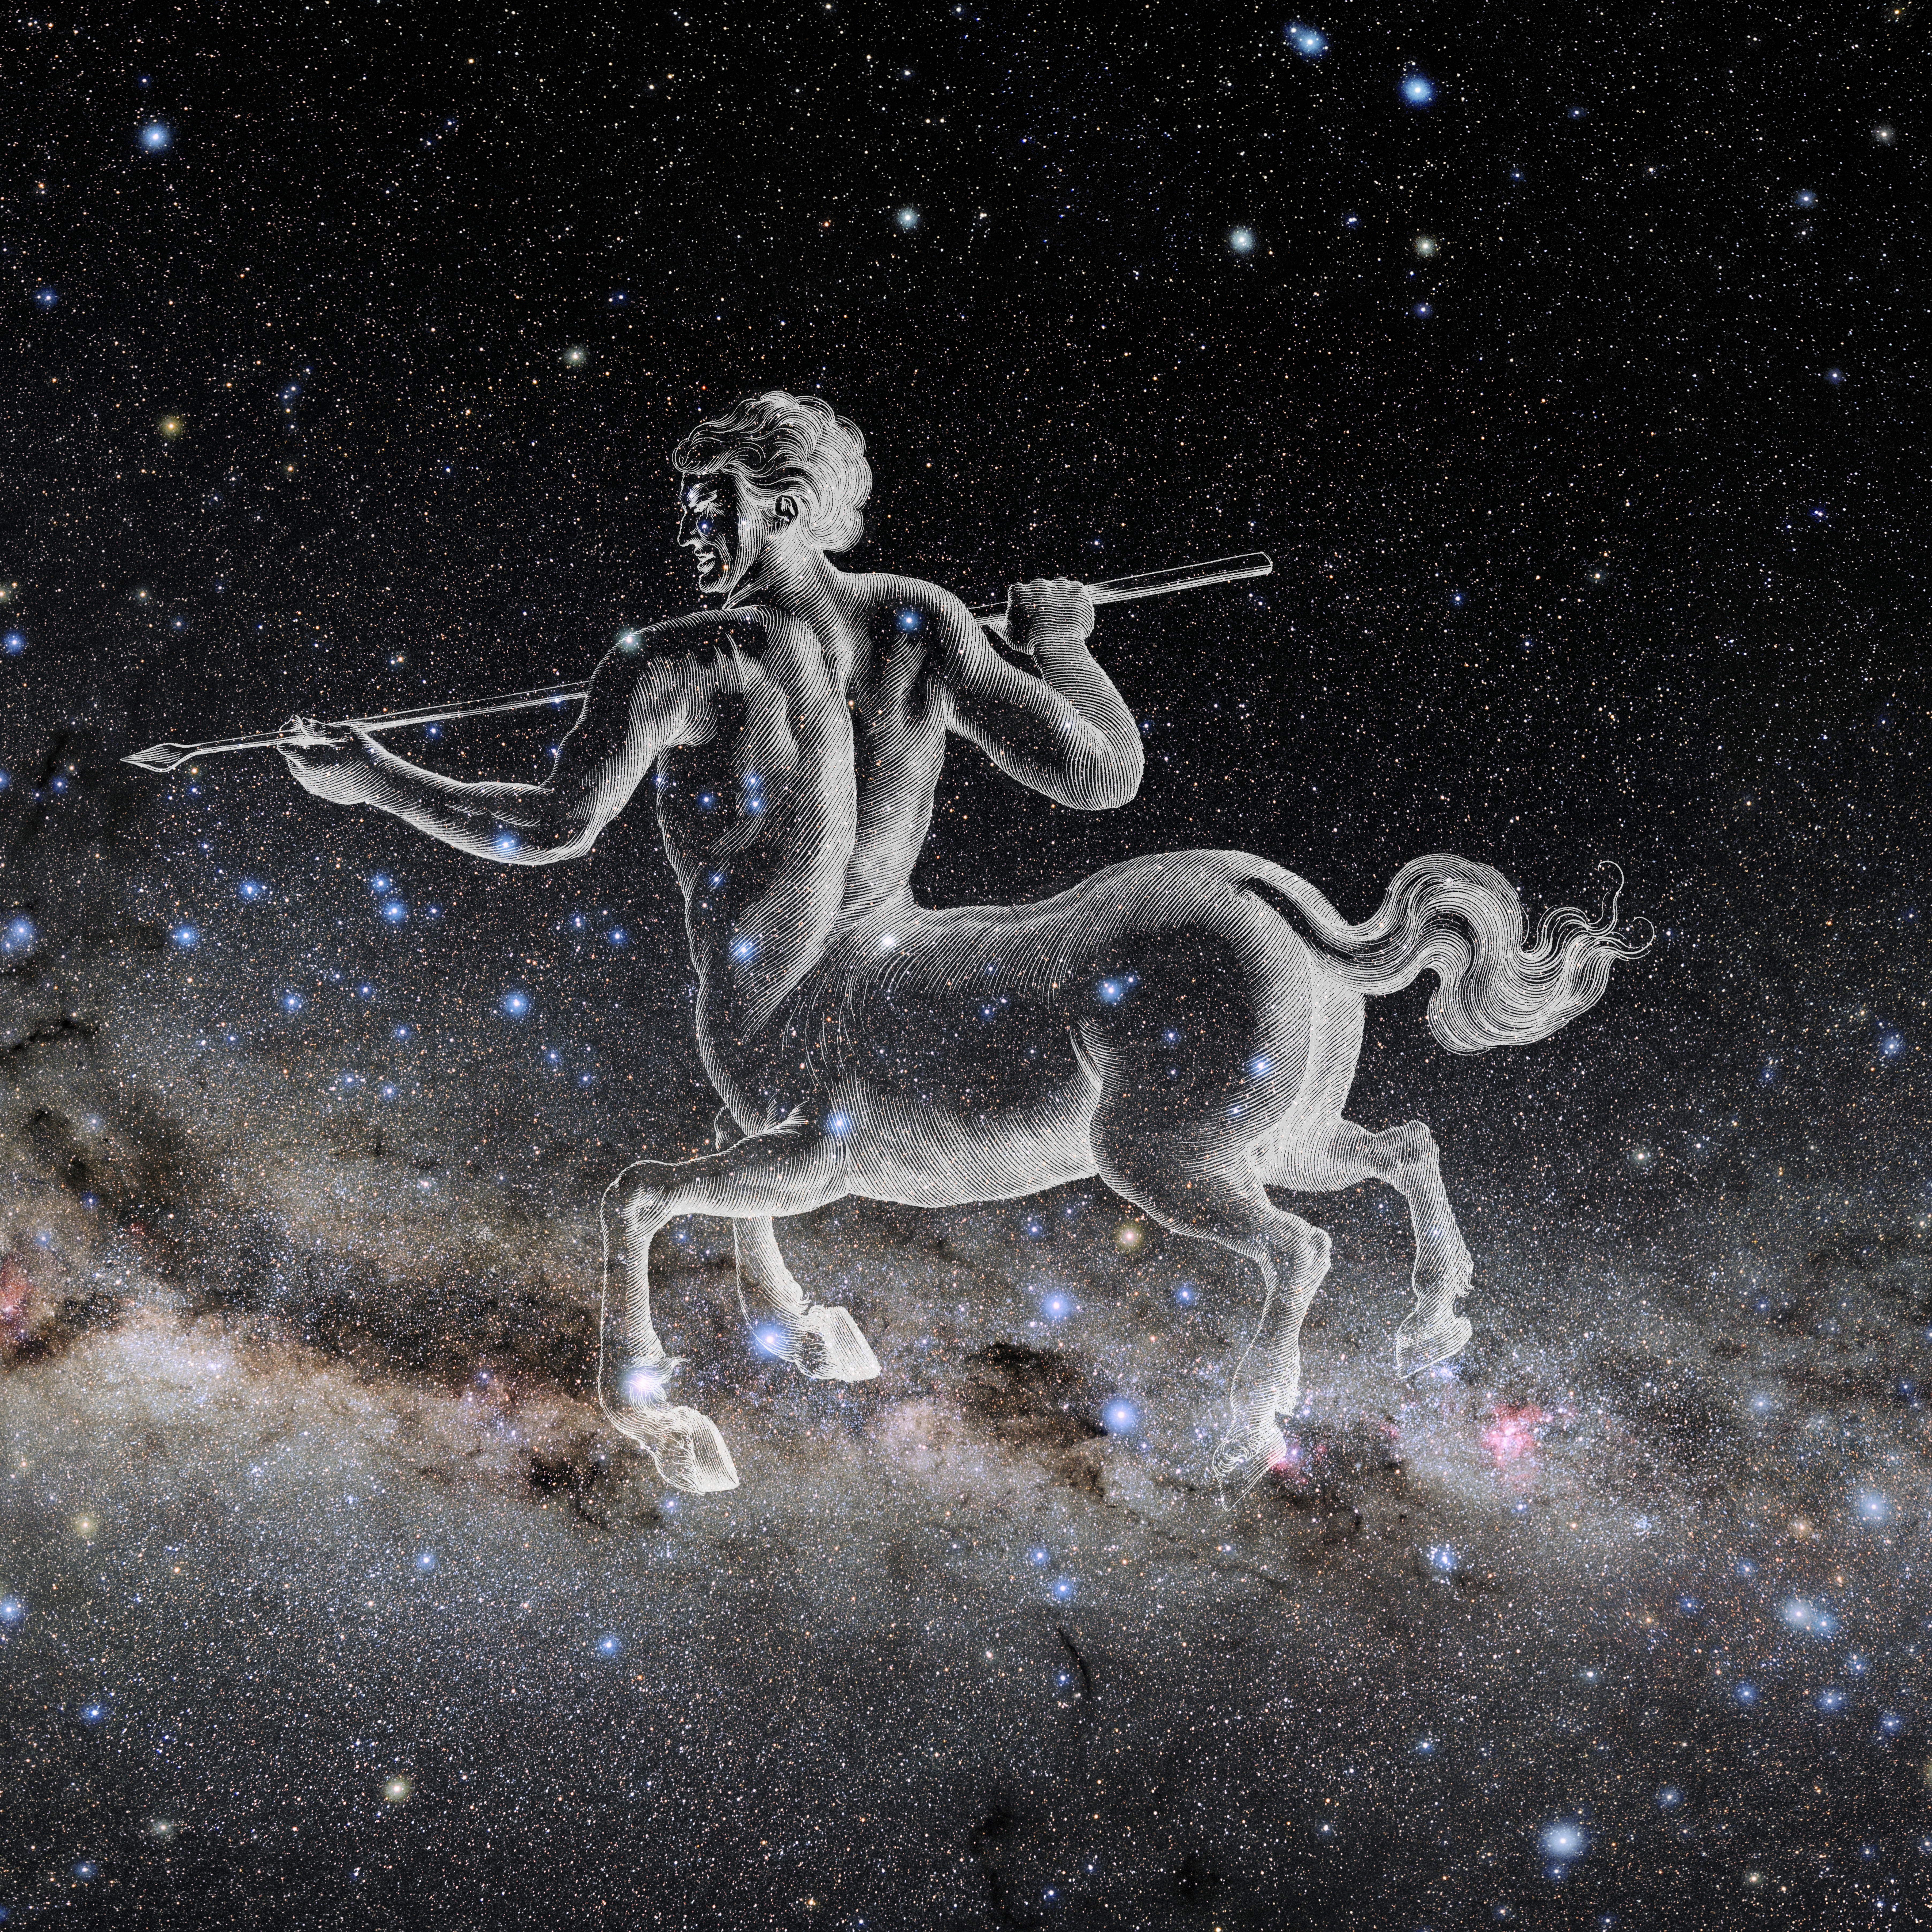

Centaurus with Hevelius Drawing

Photo of the constellation Centaurus from NOIRLab's 88 Constellations project showing Johannes Hevelius drawing of the constellation in Uranographia, his celestial catalogue in 1690.
Here is the version with the constellation 'stick figure' and here the unannotated version.

Credit: E. Slawik/NOIRLab/NSF/AURA/M. Zamani/J. Hevelius/NASA Universe of Learning/USNO/STScI